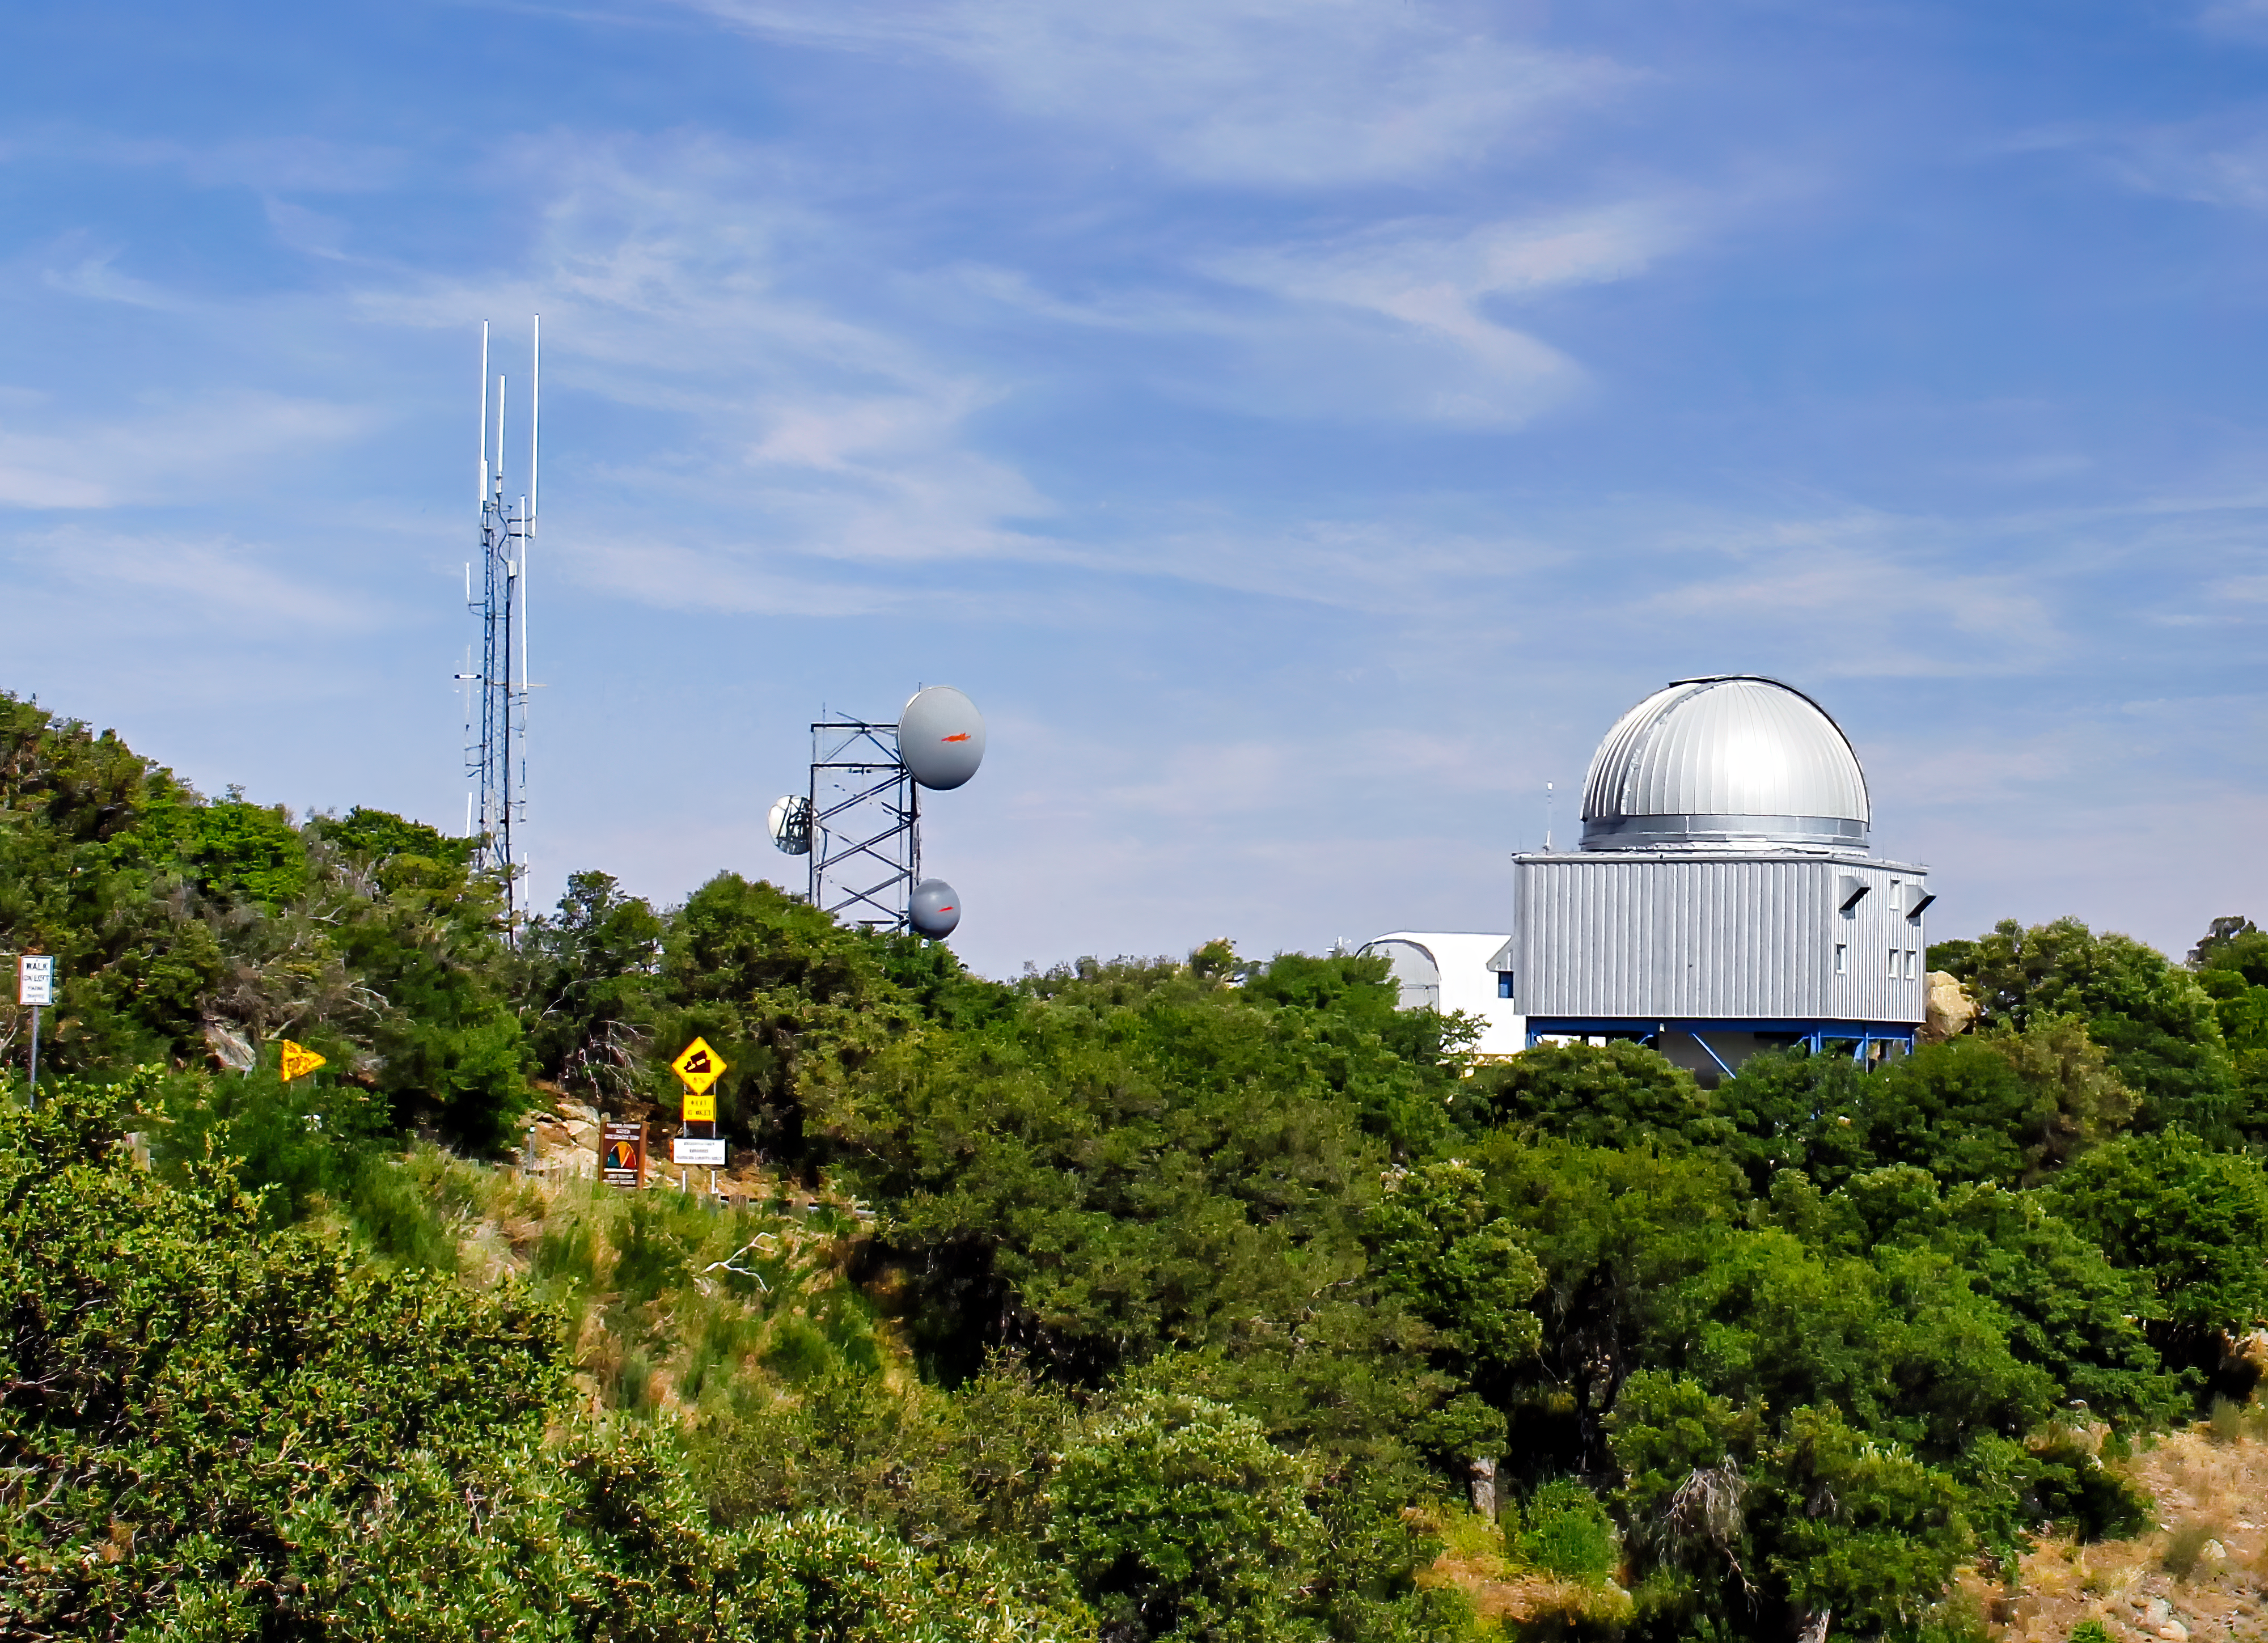

Space Watch Telescopes on Kitt Peak

Crop from larger photo of the Space Watch Telescopes on Kitt Peak National Observatory, AZ.

Credit: NOIRLab/NSF/AURA/P. Marenfeld